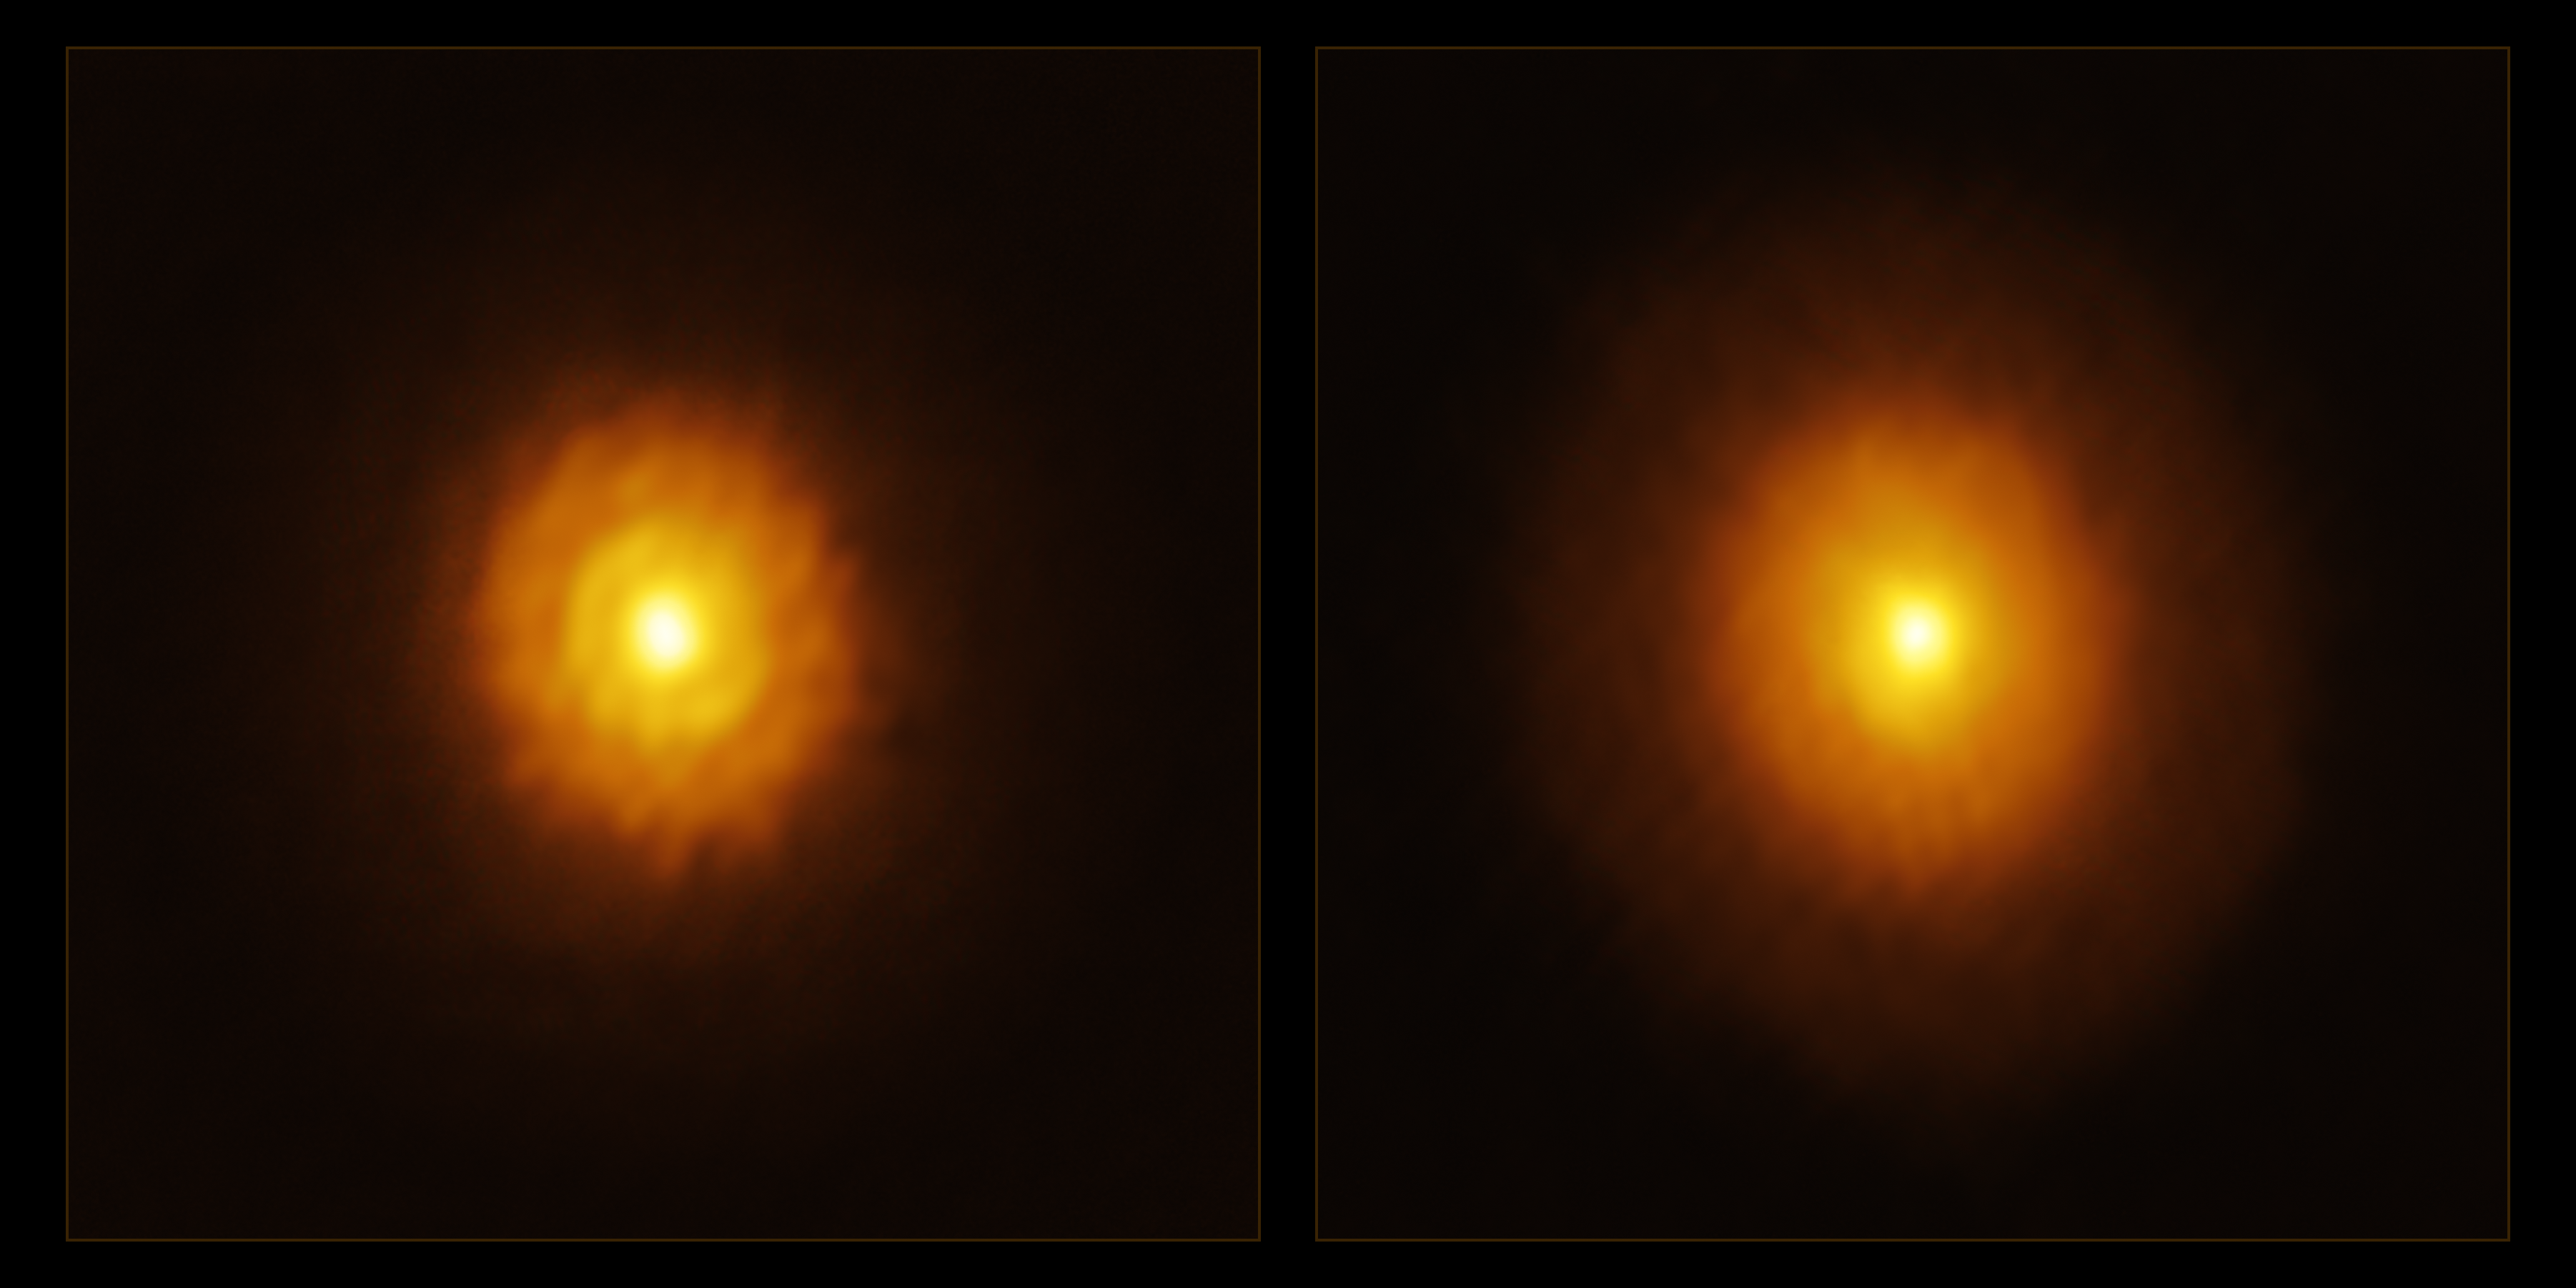

You can’t judge a star by its protoplanetary disc

Today’s Picture of the Week tells a story of redemption for one lonely star. The young star MP Mus (PDS 66) was thought to be all alone in the Universe, surrounded by nothing but a featureless band of gas and dust called a protoplanetary disc. In most cases, the material inside a protoplanetary disc condenses to form new planets around the star, leaving large gaps where the gas and dust used to be. These features are seen in almost every disc — but not in MP Mus’s.

When astronomers first observed it with the Atacama Large Millimeter/submillimeter Array (ALMA), they saw a smooth, planet-free disc, shown here in the right image. The team, led by Álvaro Ribas, an astronomer at the University of Cambridge, UK, gave this star another chance and re-observed it with ALMA at longer wavelengths that probe even deeper into the protoplanetary disc than before. These new observations, shown in the left image, revealed a gap and a ring that had been obscured in previous observations, suggesting that MP Mus might have company after all.

Meanwhile, another piece of the puzzle was being revealed in Germany as Miguel Vioque, an astronomer at ESO, studied this same star with the European Space Agency’s (ESA’s) Gaia mission. Vioque noticed something suspicious — the star was wobbling. A bit of gravitational detective work, together with insights from the new disc structures revealed by ALMA, showed that this motion could be explained by the presence of a gas giant exoplanet.

Both teams presented their joint results in a new paper published in Nature Astronomy. In what they describe as “a beautiful merging of two groups approaching the same object from different angles”, they show that MP Mus isn’t so boring after all.

Credit: ALMA(ESO/NAOJ/NRAO)/A. Ribas et al.